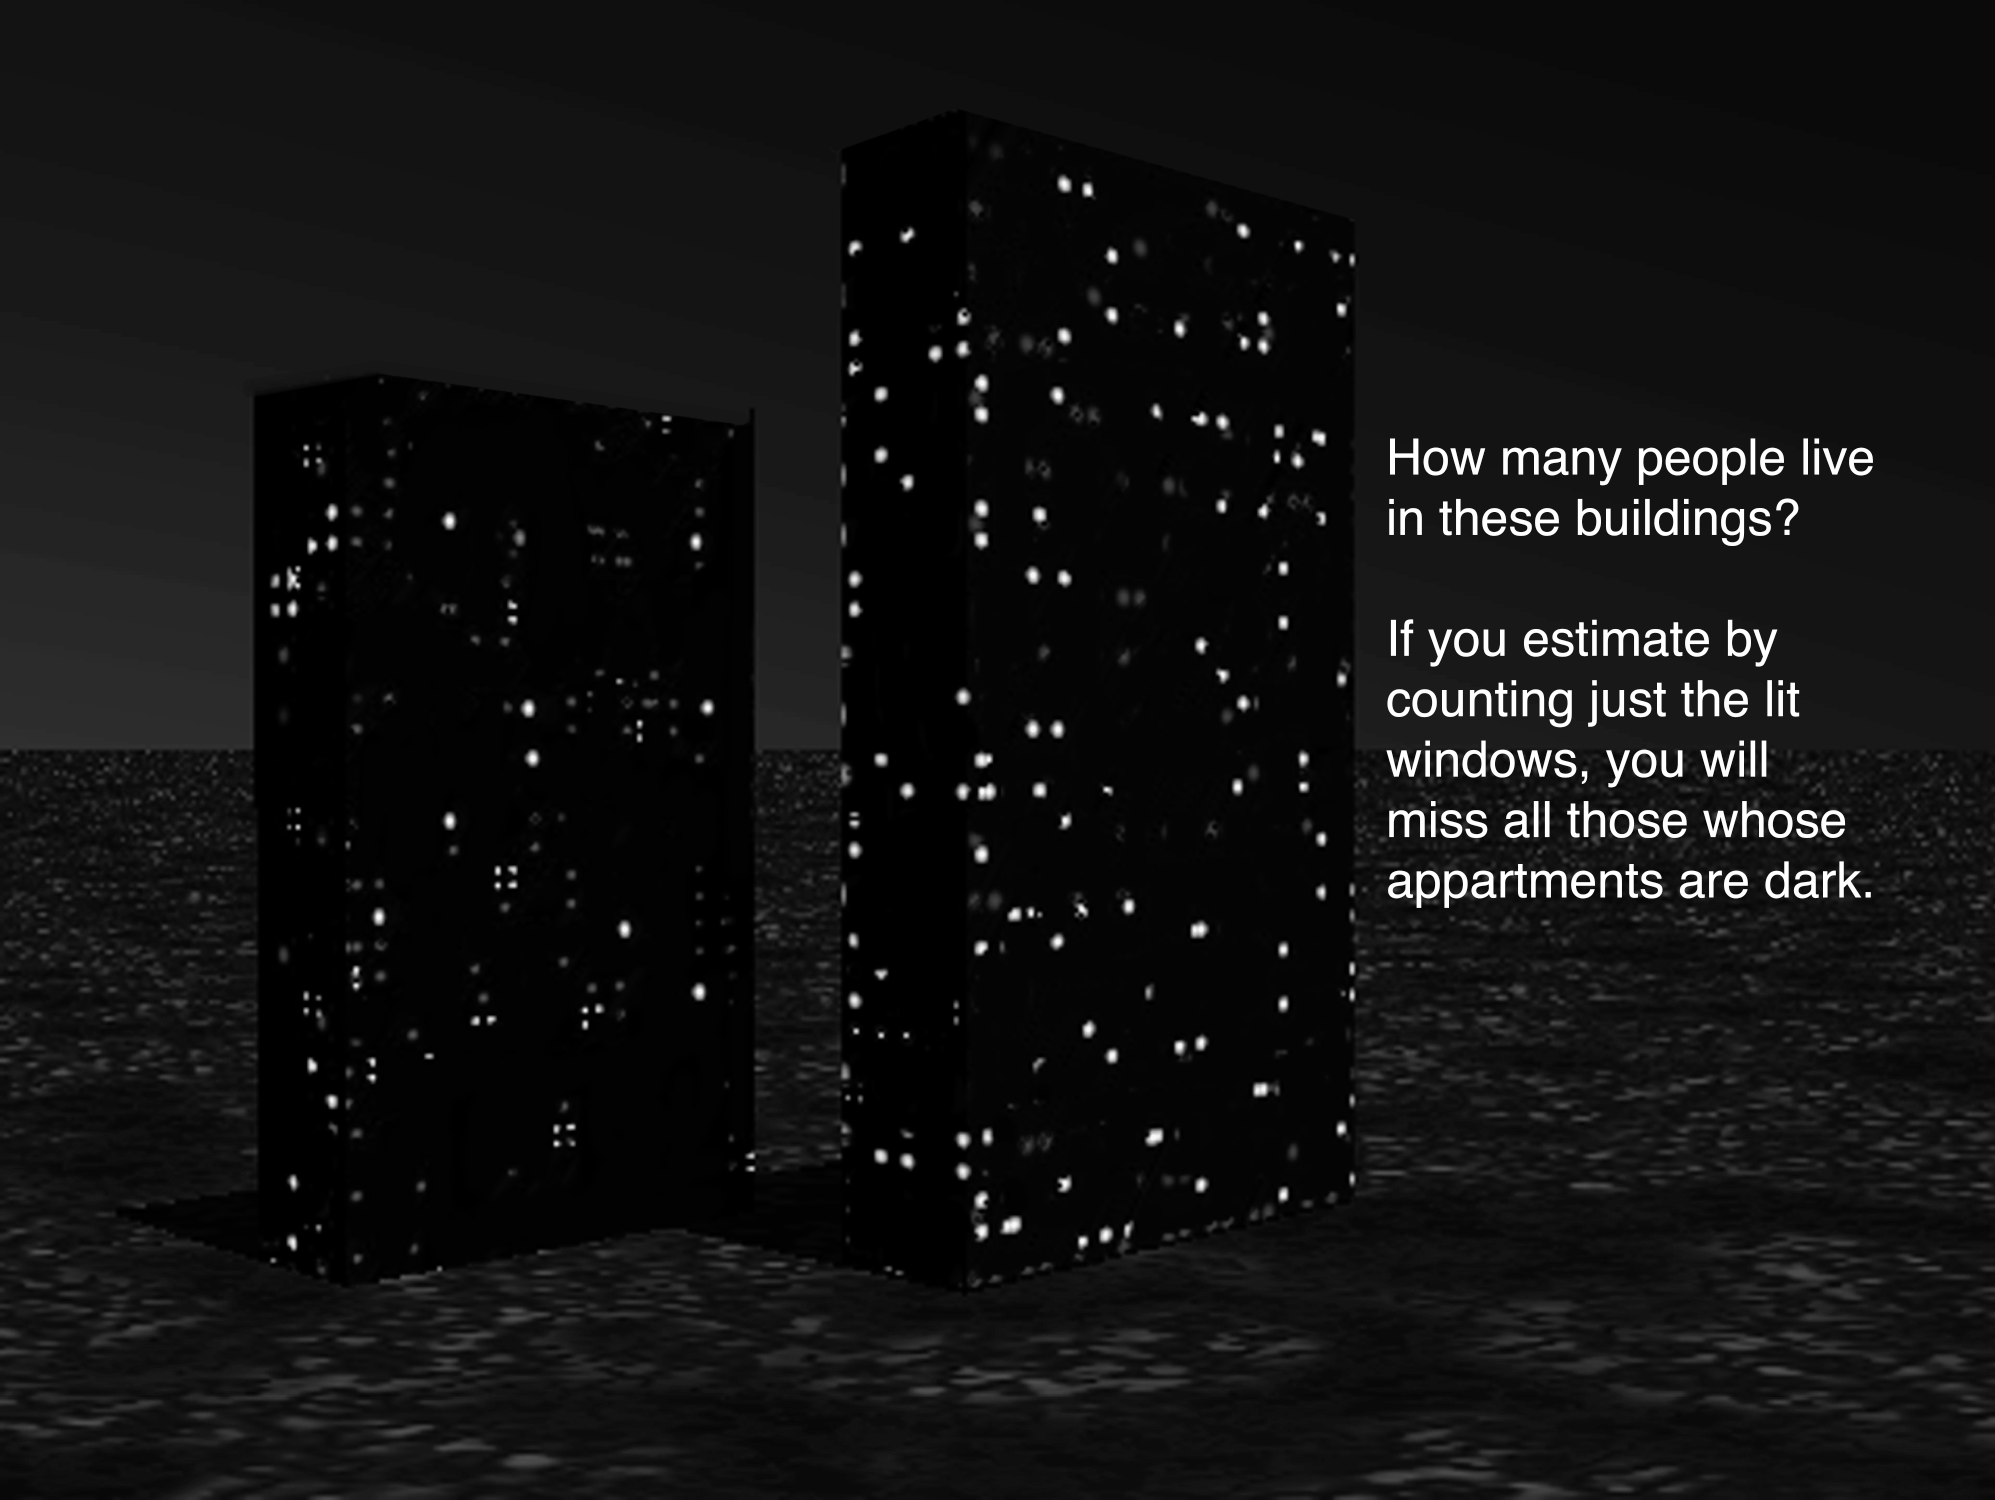

What do apartment buildings and distant galaxies have in common?

Observing older, massive galaxies in the “Redshift Desert” is similar to trying to determine the number of residents in an apartment building by counting the number of lit windows. In past surveys of this period of our Universe, mainly the brighter galaxies where stars are forming were bright enough to be studied. Prior to the Gemini Deep Deep Survey (GDDS), the more massive, older and fainter galaxies were not well represented in surveys of this epoch in the Universe––like the dark windows in the buildings above. The Gemini spectra from the GDDS allows us to study these dimmer galaxies and understand their properties such as mass, age and heavy element abundances.

Credit: Gemini Observatory/NSF/AURA/J. Lomberg